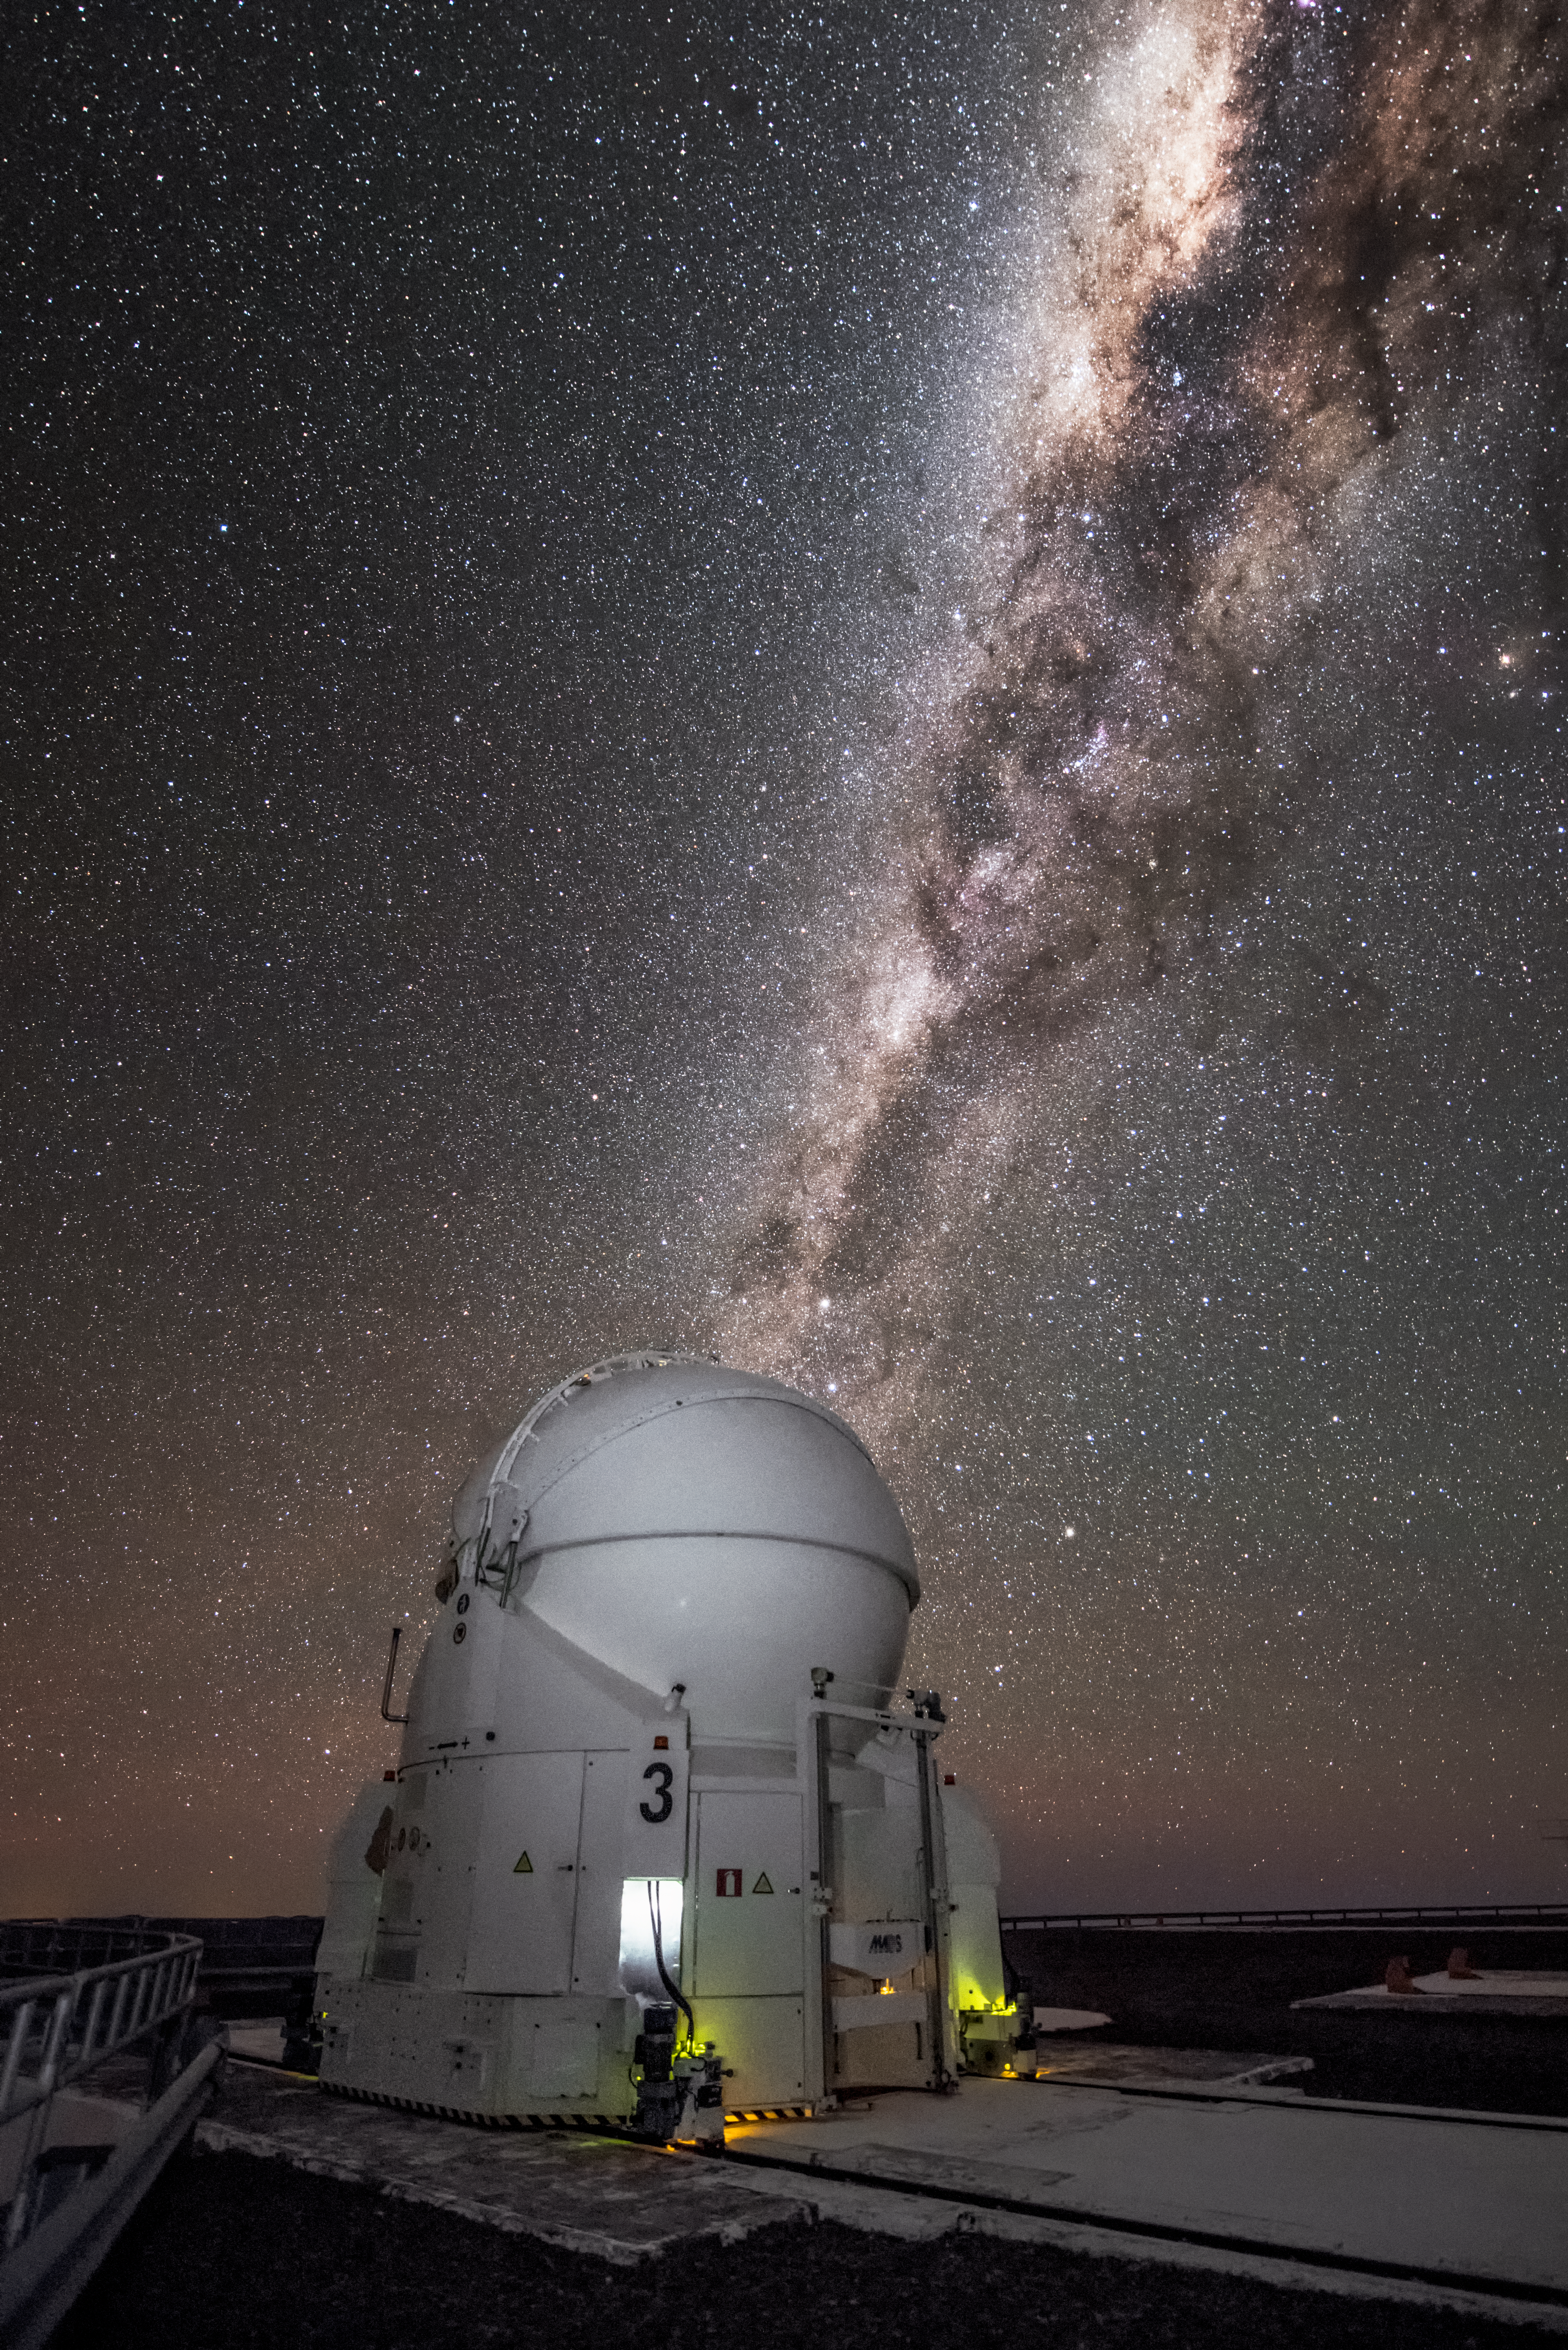

The 'scope of the sky

Pictured here is one of the four Auxiliary Telescopes (AT) of ESO's Very Large Telescope (VLT) sitting under the magnificent arc of our galaxy, the Milky Way. The excellent viewing conditions at the Paranal Observatory, home of the VLT, combined with the VLT's sophisticated technology allows astronomers to study the Universe in detail and advance our understanding of it. The ATs are 1.8 metres in diameter, and feed light into the VLT Interferometer (VLTI), to improve the resolution even further and produce even sharper images of astronomical objects. They can be moved along tracks to multiple locations on the VLT platform, giving the VLTI more versatility to be adjusted to suit the needs of each individual observing project.

Credit: A. Ghizzi Panizza/ESO